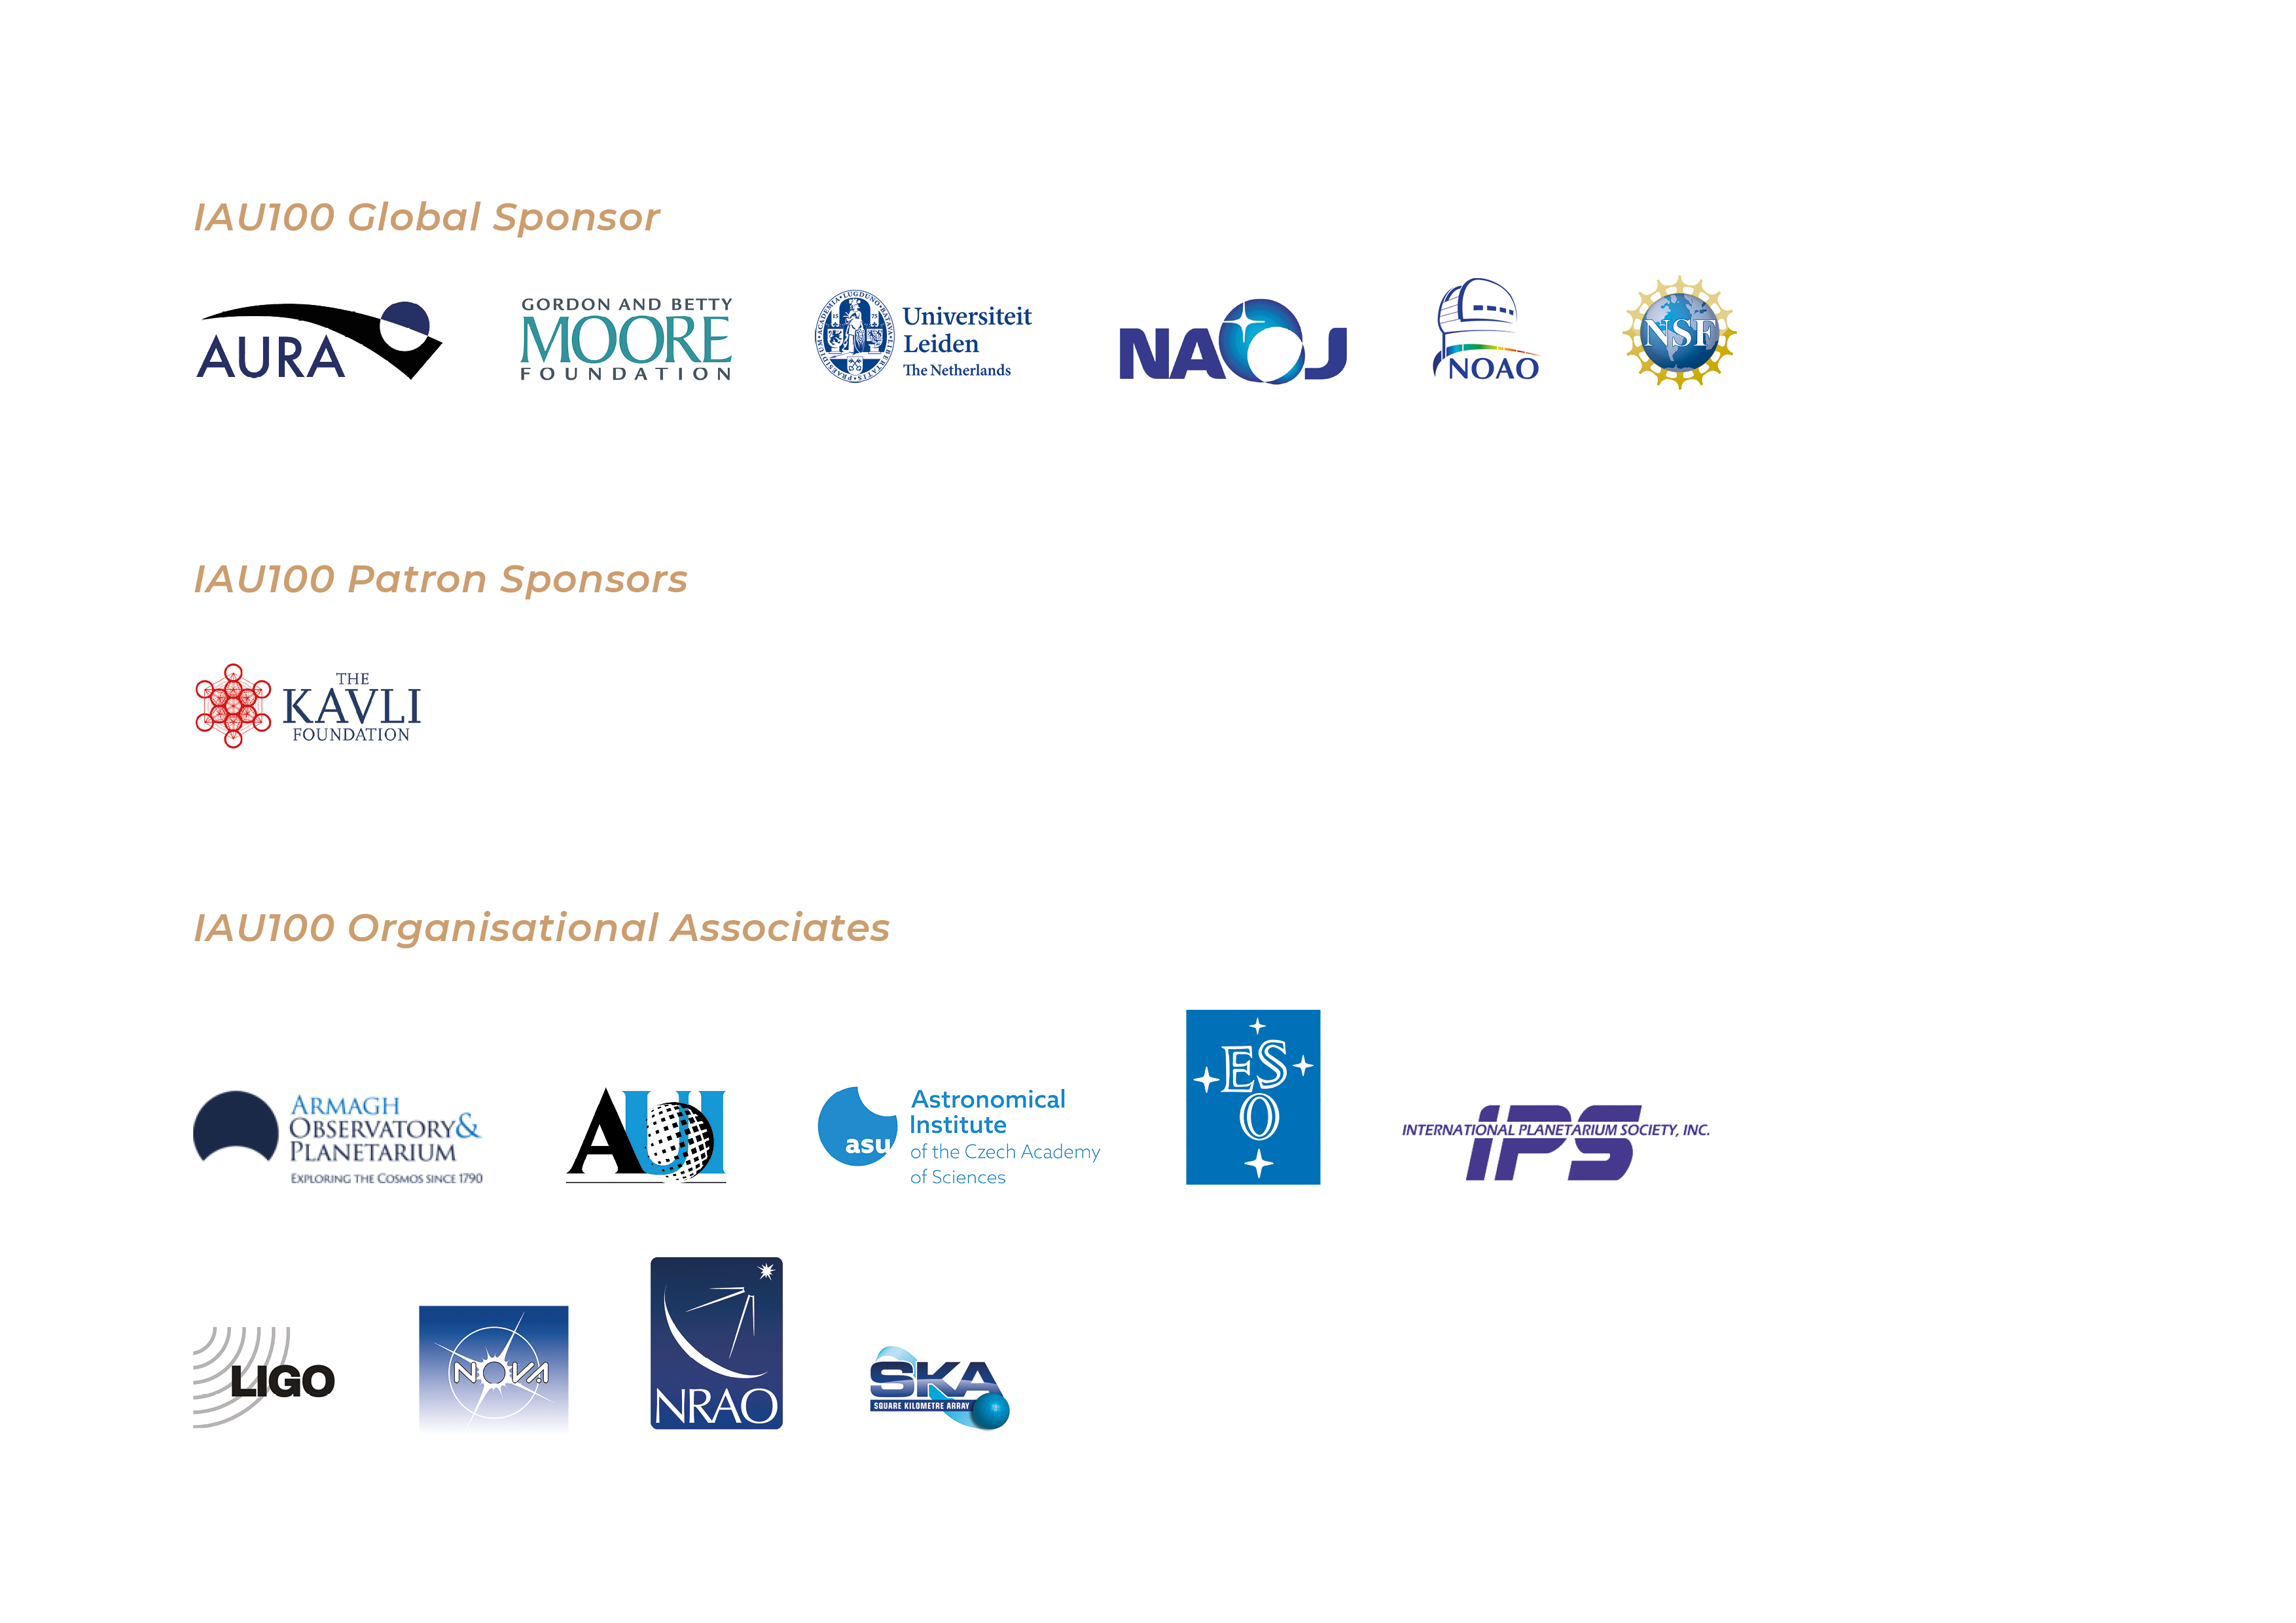

Become an IAU100 Partner

The IAU centennial celebrations are possible thanks to a wide variety of partners. We also welcome new organisations coming on board to support the IAU100 goals. You can review the various possibilities here.

Credit: IAU